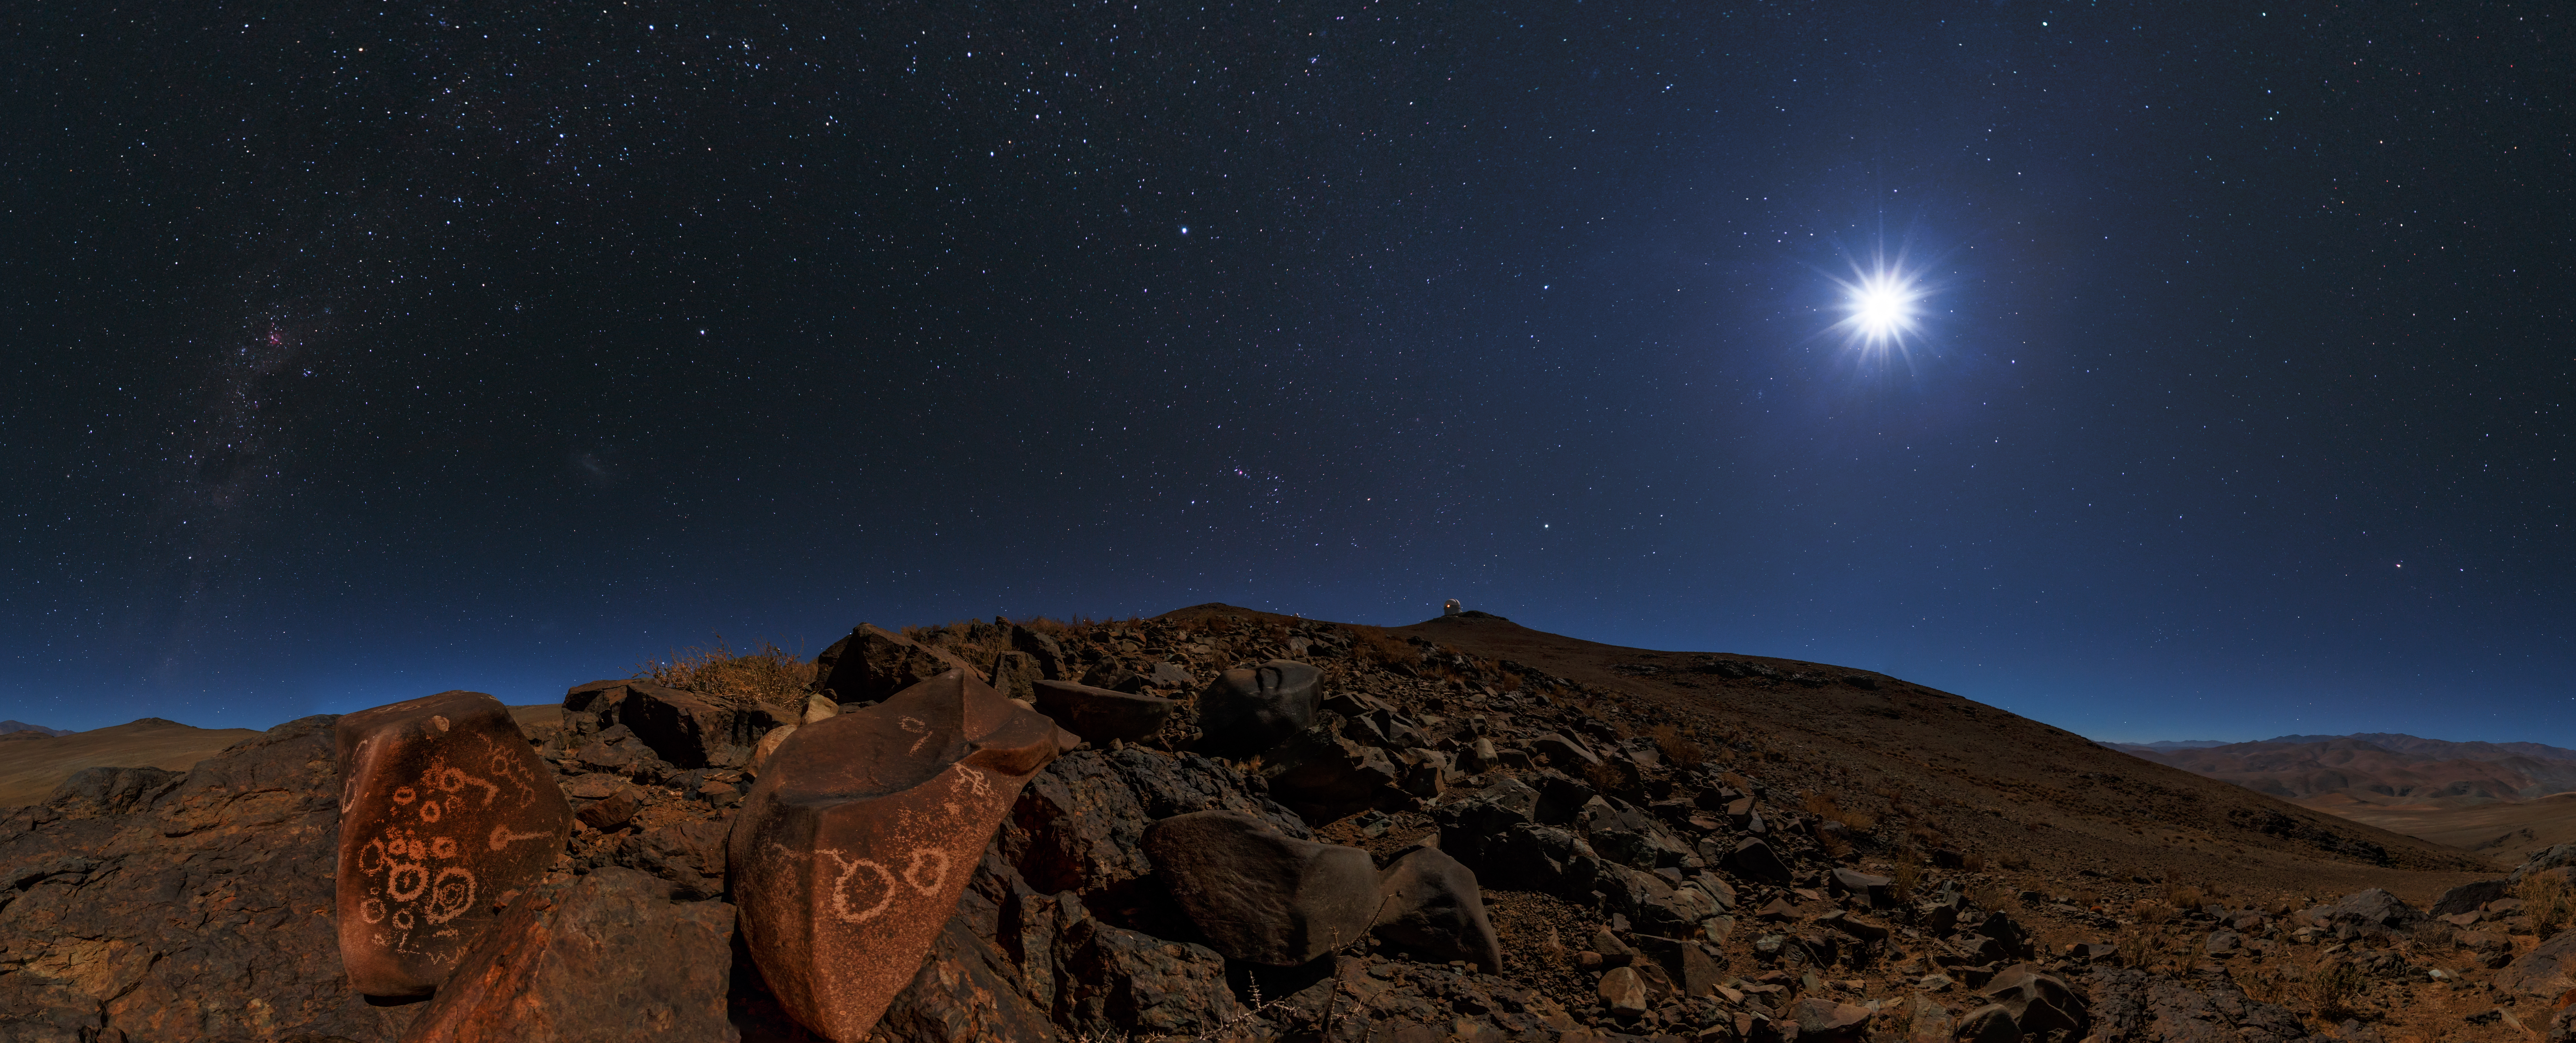

Settlers at La Silla

Astronomers using the ESO observatories might be a common sight in the Chilean Atacama Desert these days, but they were by no means the first people to call the area home.

Although the desert is now dry and inhospitable, it once experienced more abundant rainfall and possessed a far more diverse flora. It has hosted various human civilisations, from the El Molle culture of 700–800 CE through to the Las Ánimas (800–1200 CE) and Diaguita (1200 CE to mid-15th century) peoples. Following the 15th-century Peruvian Inca conquests, the local culture became a mix of Inca and Diaguita. This lasted until the onset of the Spanish conquest in the 1530s, which put an end to an indigenously inhabited Atacama.

Signs of this past can be found throughout the area surrounding ESO’s La Silla Observatory. Numerous rocks boasting thousand-year-old carvings — petroglyphs — can be found scattered throughout the region, thought to be remnants of the El Molle complex. While some drawings depict humans and animals, usually llamas, most show abstract geometrical figures including rectangles, maze-like designs, circles, and circles with rays.

Two examples of the latter are shown here in this ESO Picture of the Week. These two stones were found at one of the richest engraving sites, located quite close to the ESO 3.6-metre telescope, visible on top of the hill in this frame. This image was taken by ESO Photo Ambassador Babak Tafreshi. An article on the various petroglyphs found around La Silla was published in ESO’s quarterly journal The Messenger, following a detailed photographic and topographic survey of the rock carvings carried out in 1990.

Credit: ESO/B. Tafreshi